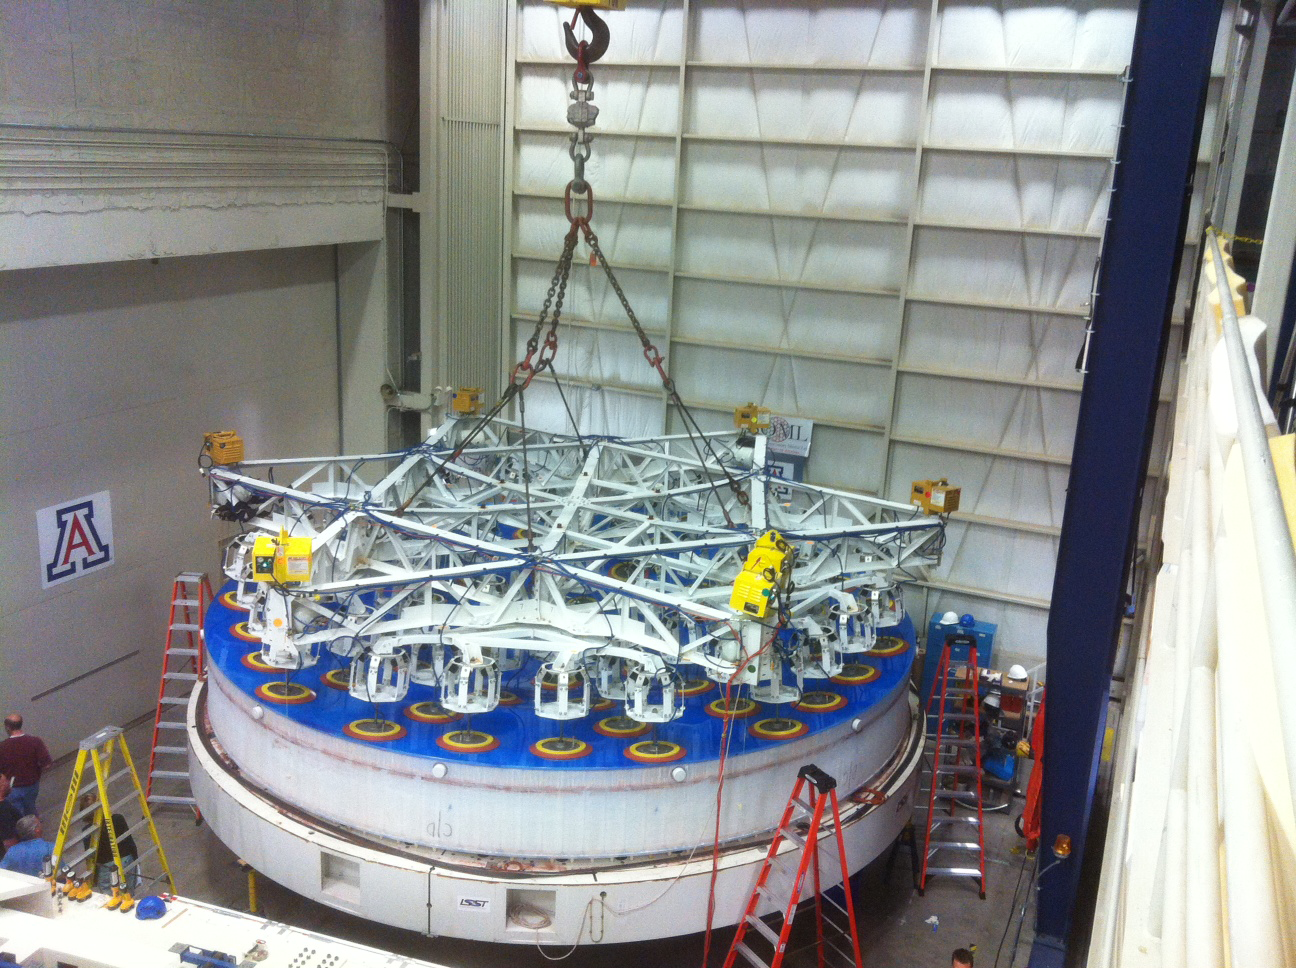

Lifted Mirror

The mirror is lifted from the polishing cell (in the far back) to the container (in the front).

Credit: Rubin Observatory/NSF/AURA